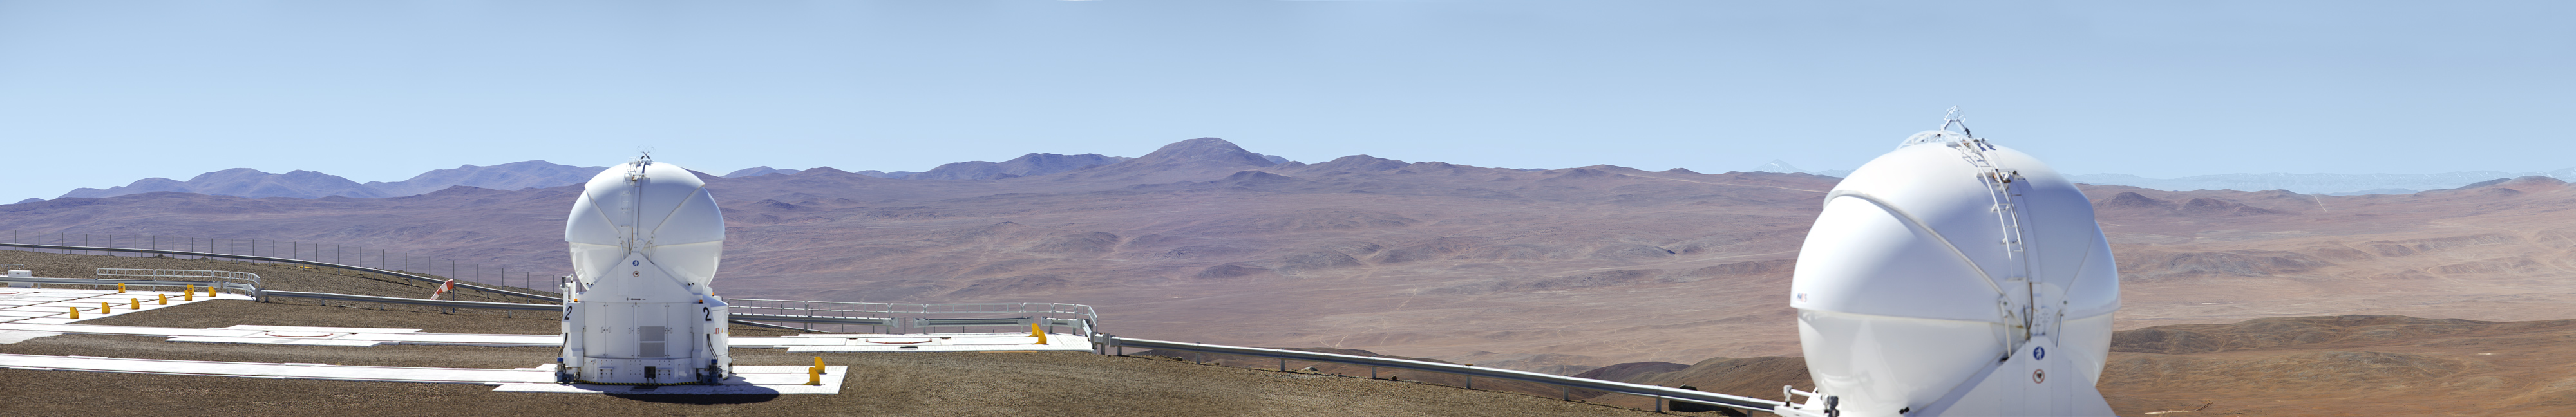

ESO Very Large Telescope array

This 360 degree panorama shot shows two of the the 1.8-metre Auxiliary Telescopes which, along with four 8.2-metre Unit Telescopes, make up the ESO Very Large Telescope array on top of the 2600-metre-high Cerro Paranal in the Chilean Atacama Desert.

Credit: ESO